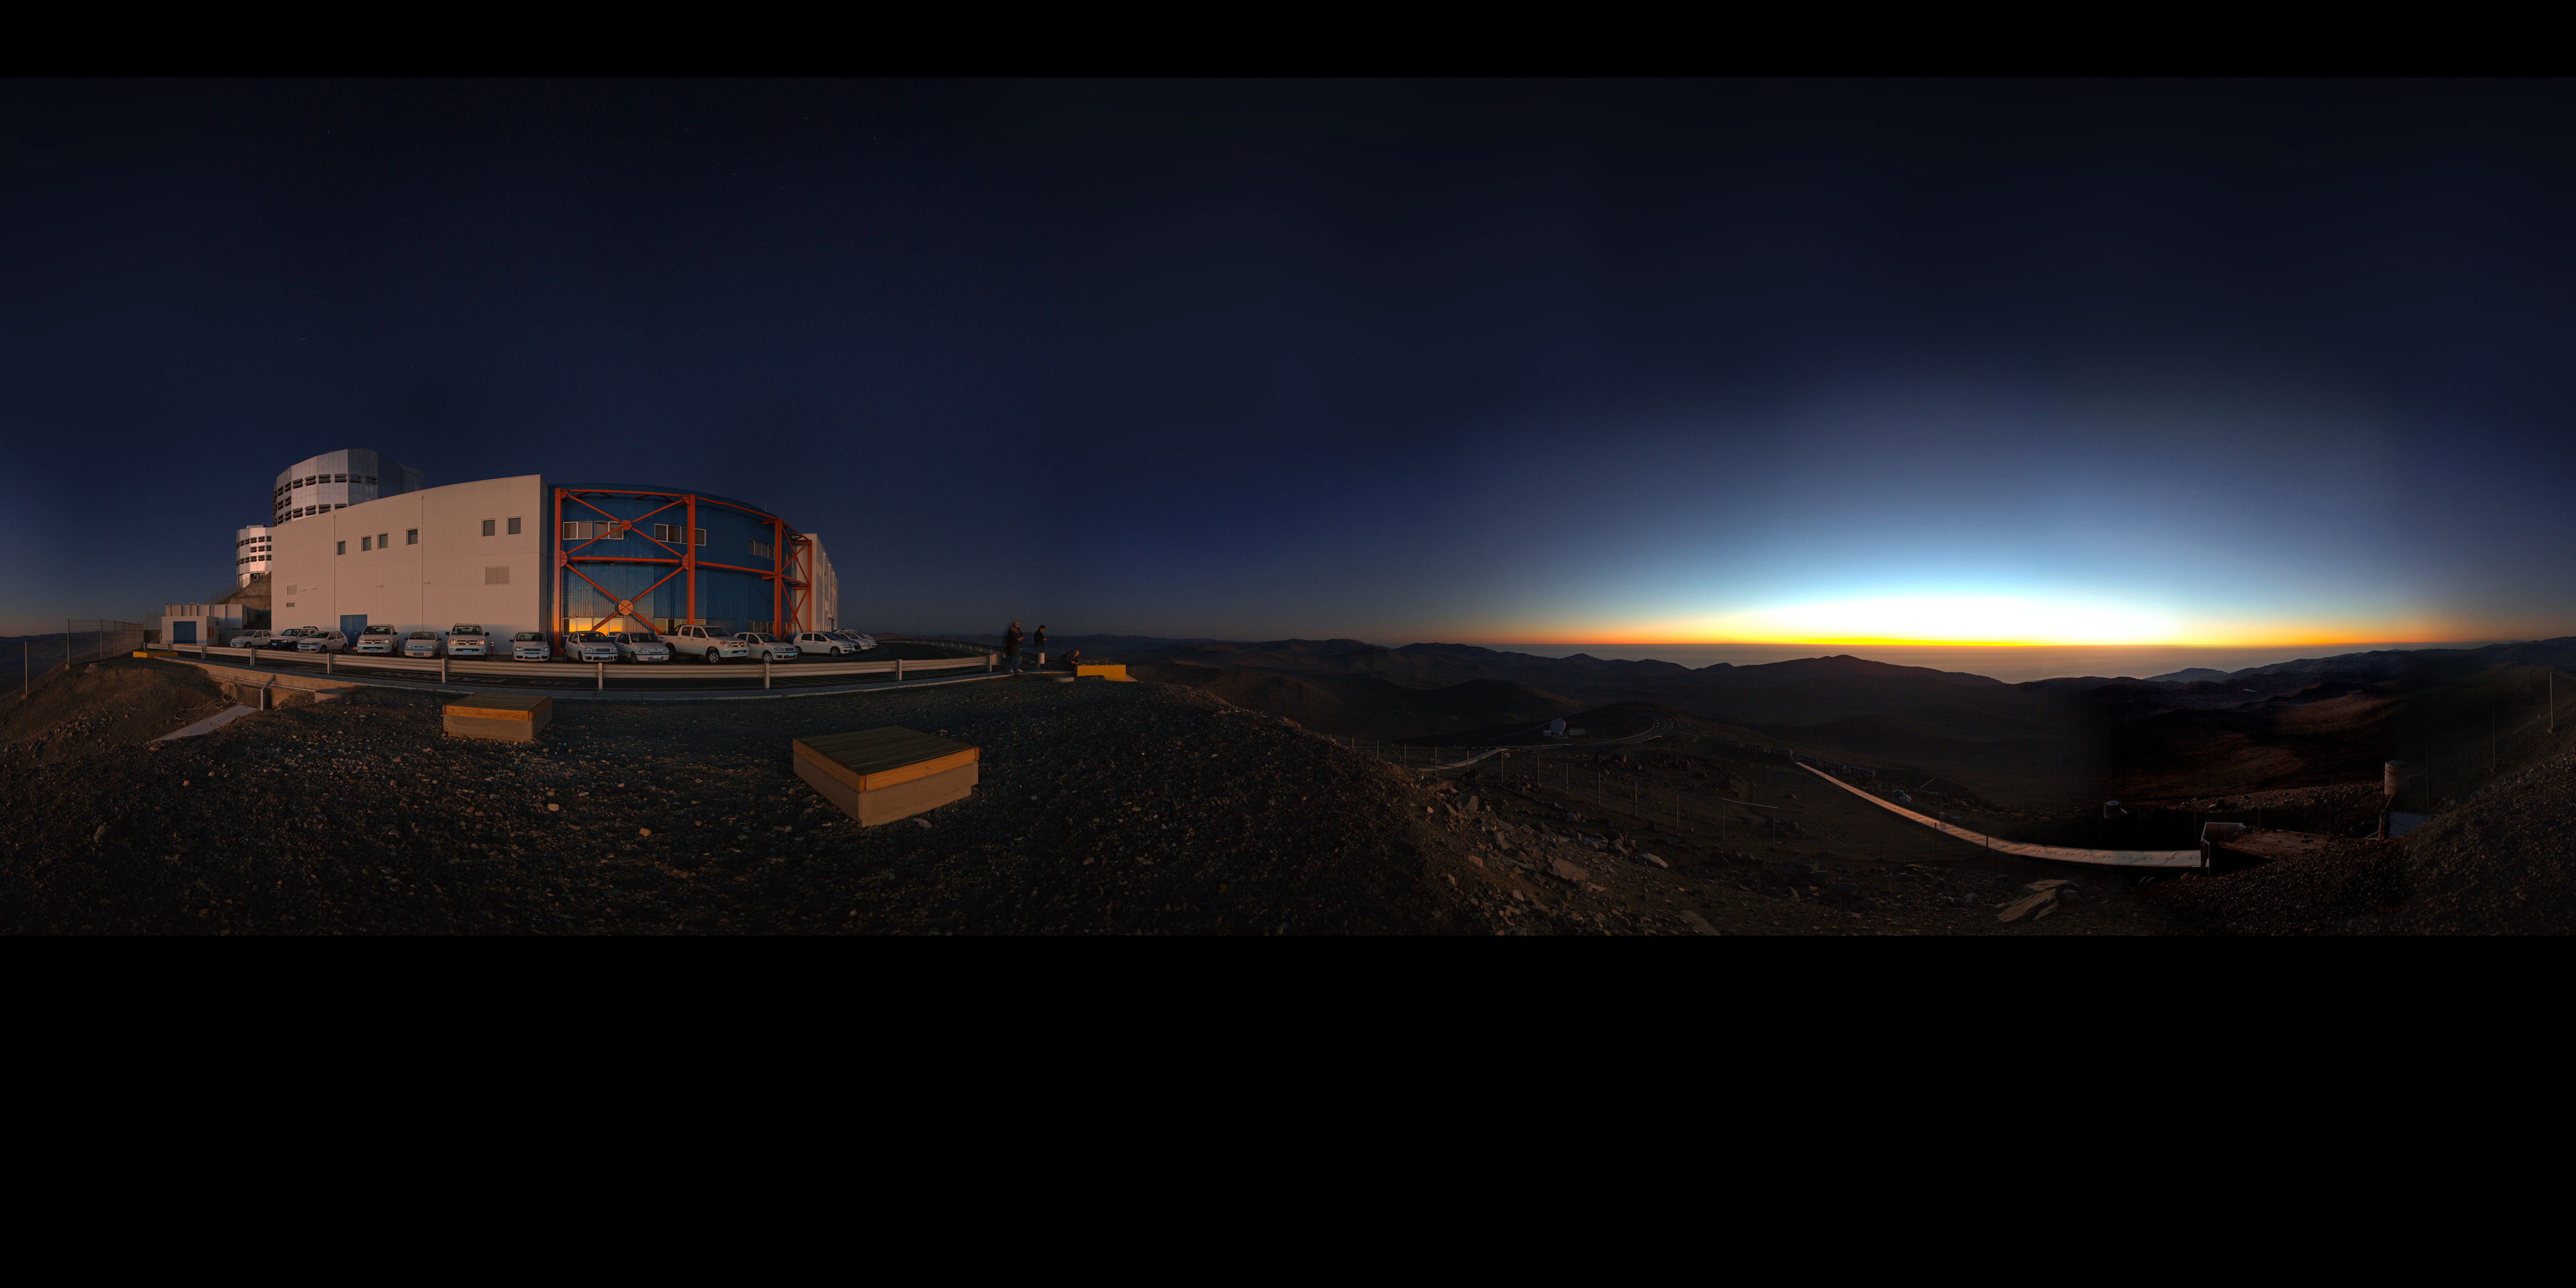

Panorama of VLT and control building

Sunset 360 degree panorama of VLT and control building, where astronomers operate the telescopes during the night.

Credit: ESO